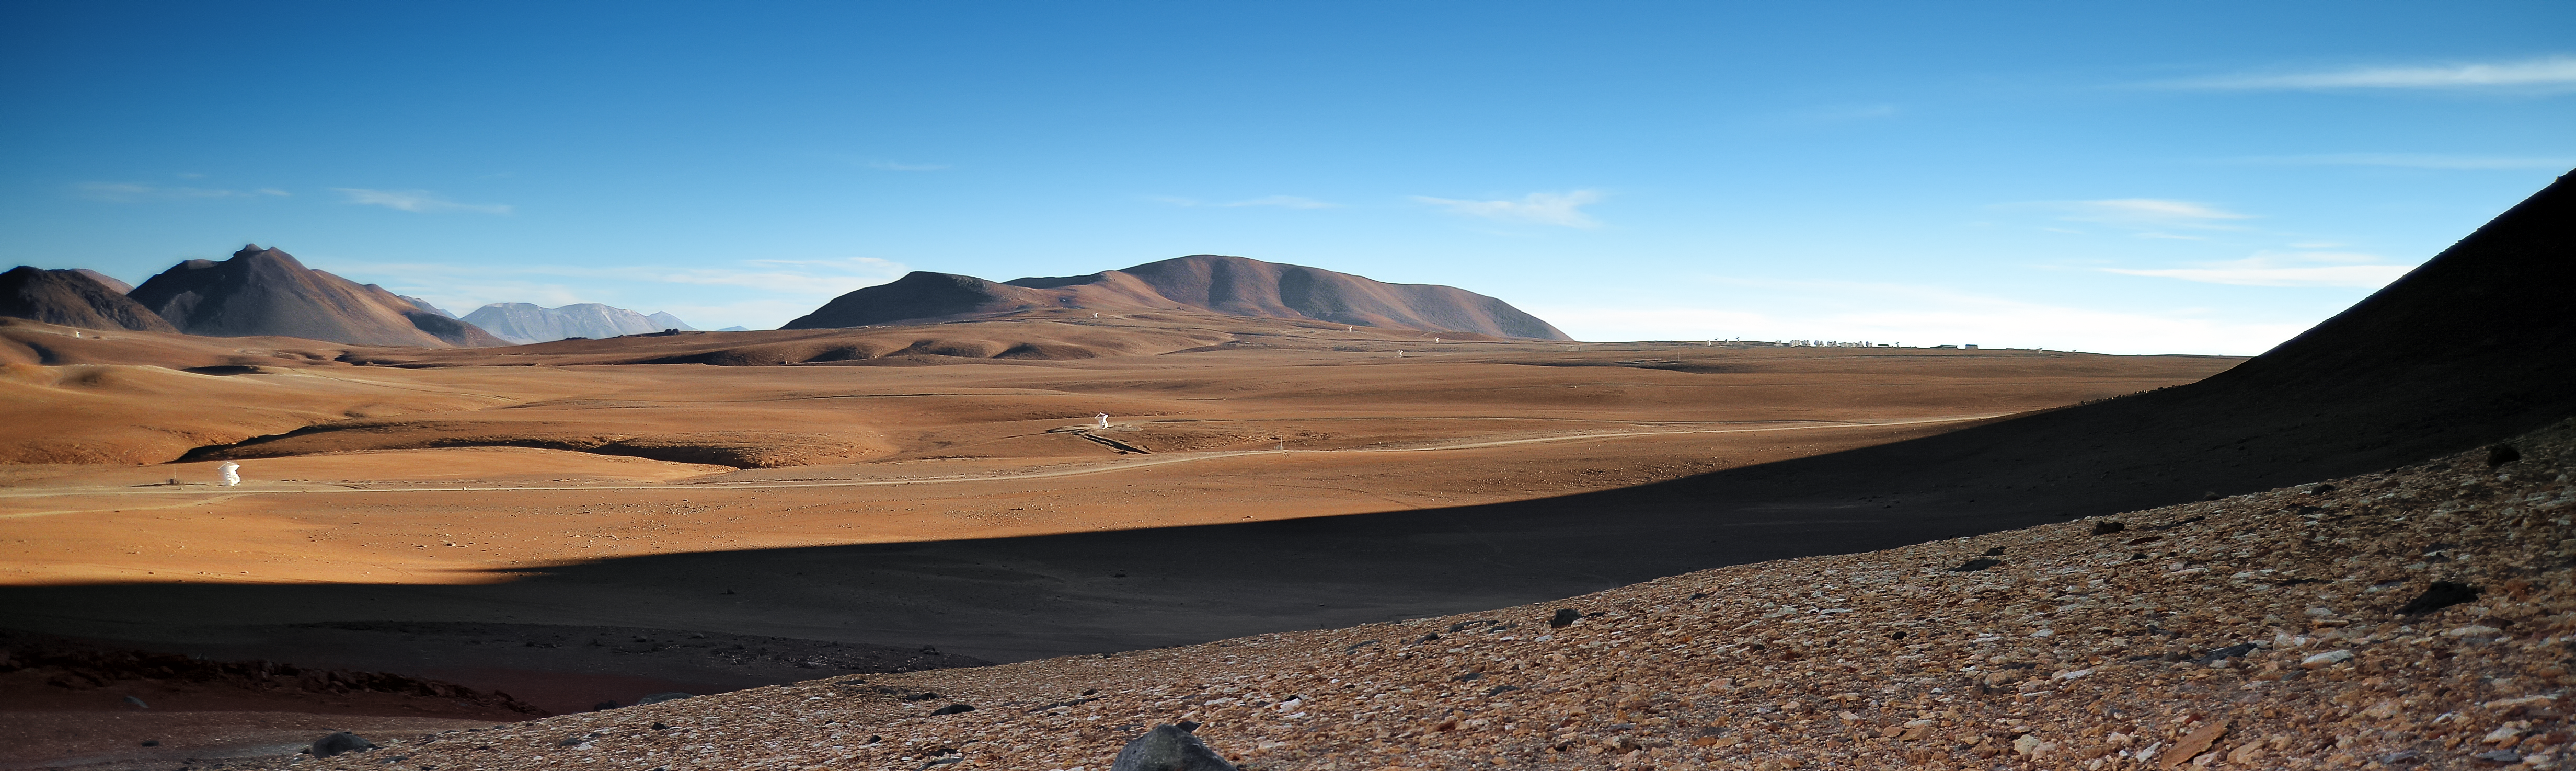

ALMA all over

Chajnantor unfurls itself across the Earth's rooftop desert. ALMA can be seen scattered extensively across the plateau, appearing to be operating in the long baseline configuration, during which antennas can be as far as 14 kilometres apart.

Credit: C. Durán/ESO